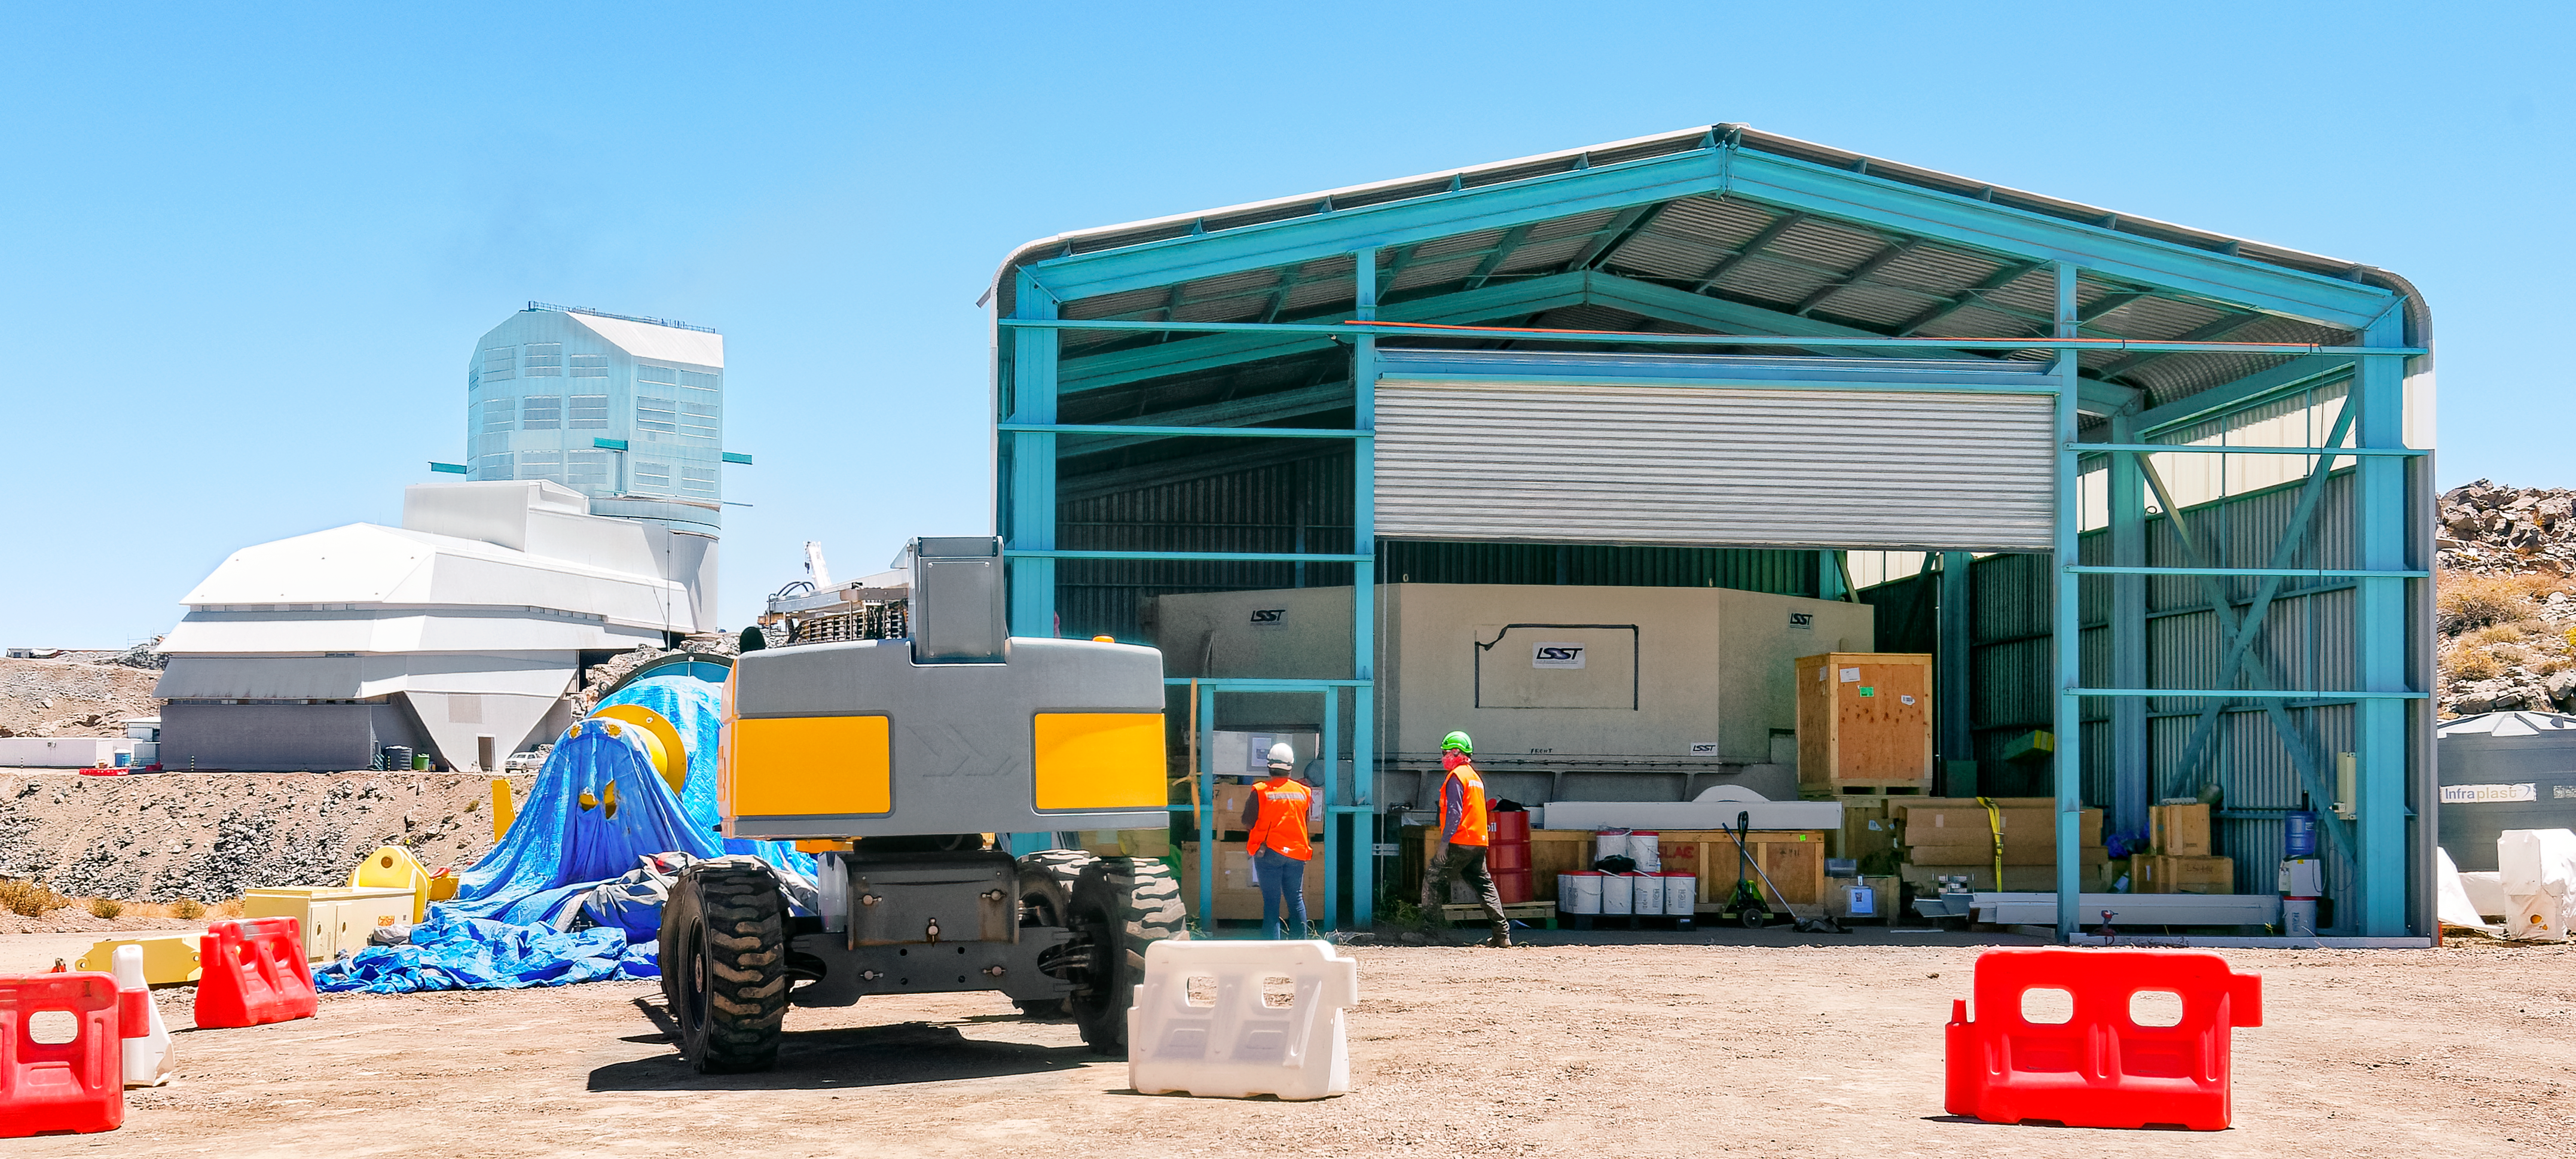

Prep Work on Primary Mirror

In March 2024, workers are preparing to move the Rubin Observatory Primary Mirror from storage into the main observatory facility (in the background on the left). The mirror, inside a transport container, has been in this storage building since it arrived on Cerro Pachón in 2019. Soon it will be coated and mounted on the Simonyi Survey Telescope.

Credit: RubinObs/NOIRLab/SLAC/NSF/DOE/AURA/A. Pizarro D.